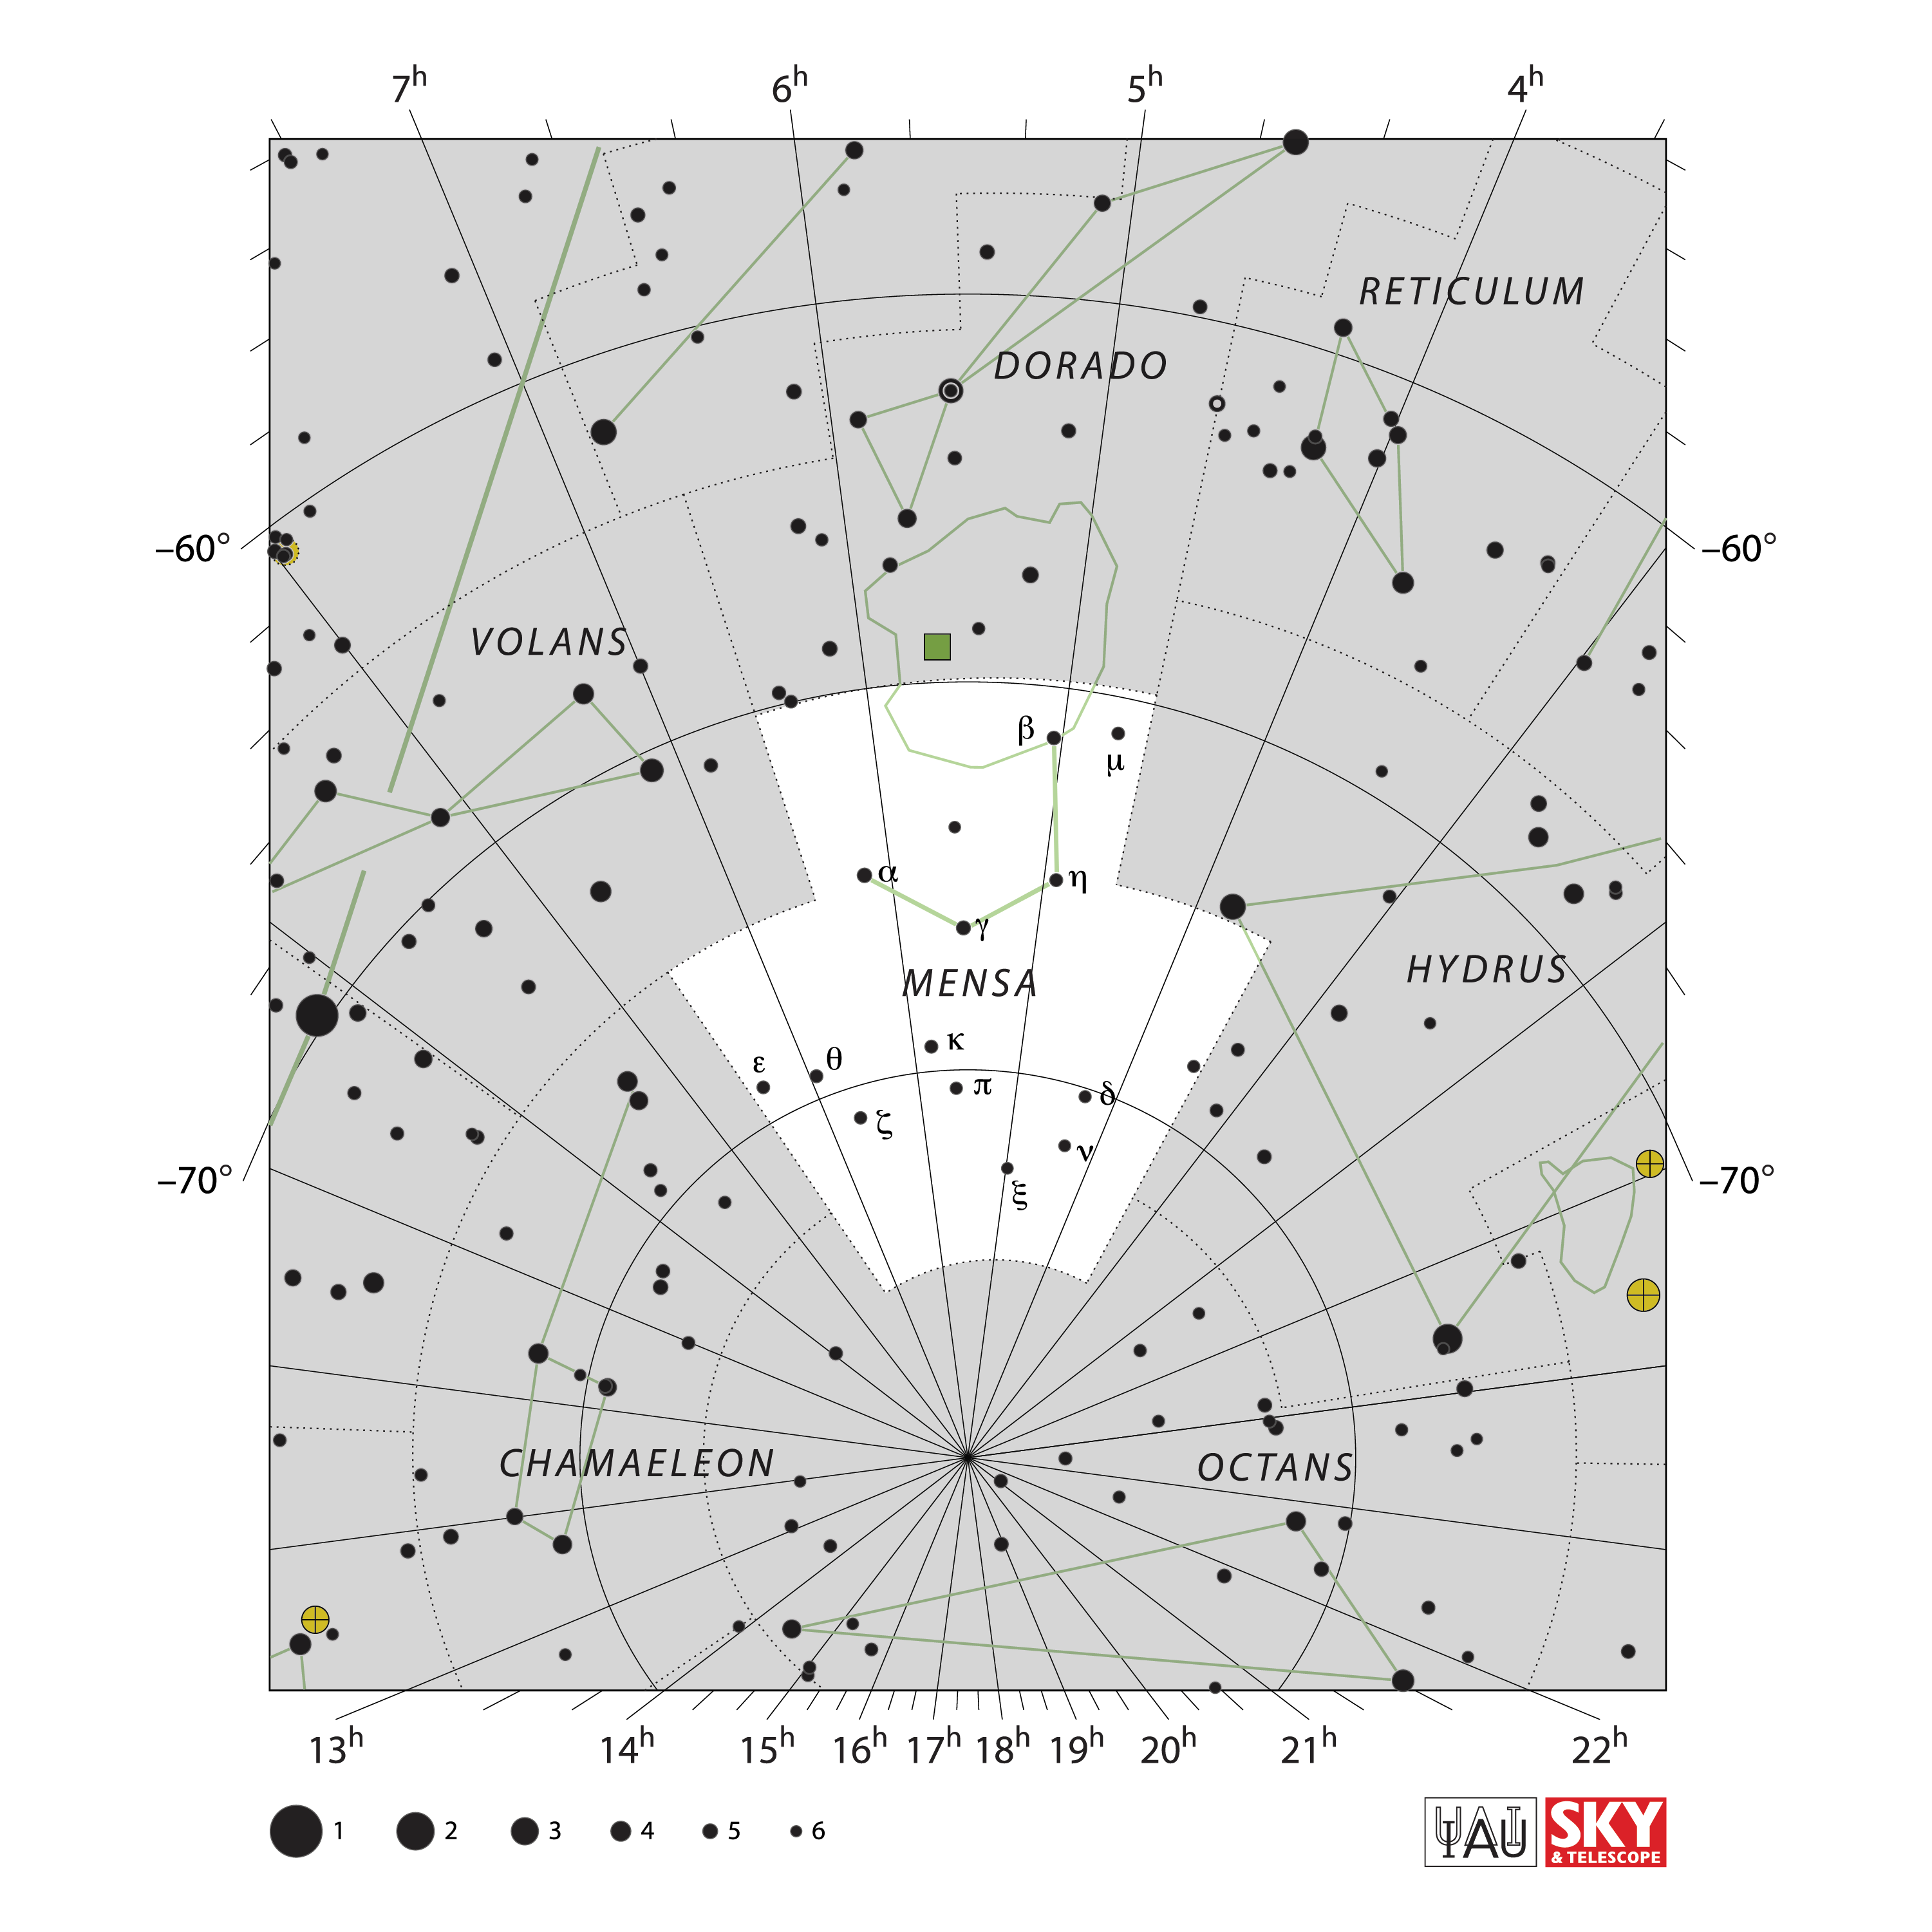

Mensa

Credit: IAU and Sky & Telescope